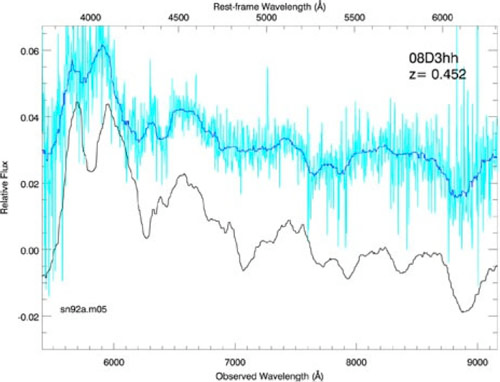

Spectrum obtained from Gemini using Nod and Shuffle

Example of spectrum obtained from Gemini using Nod and Shuffle, needed to characterize many of the faintest of the supernovae studied in the SNLS.

Credit: International Gemini Observatory/NOIRLab/NSF/AURA